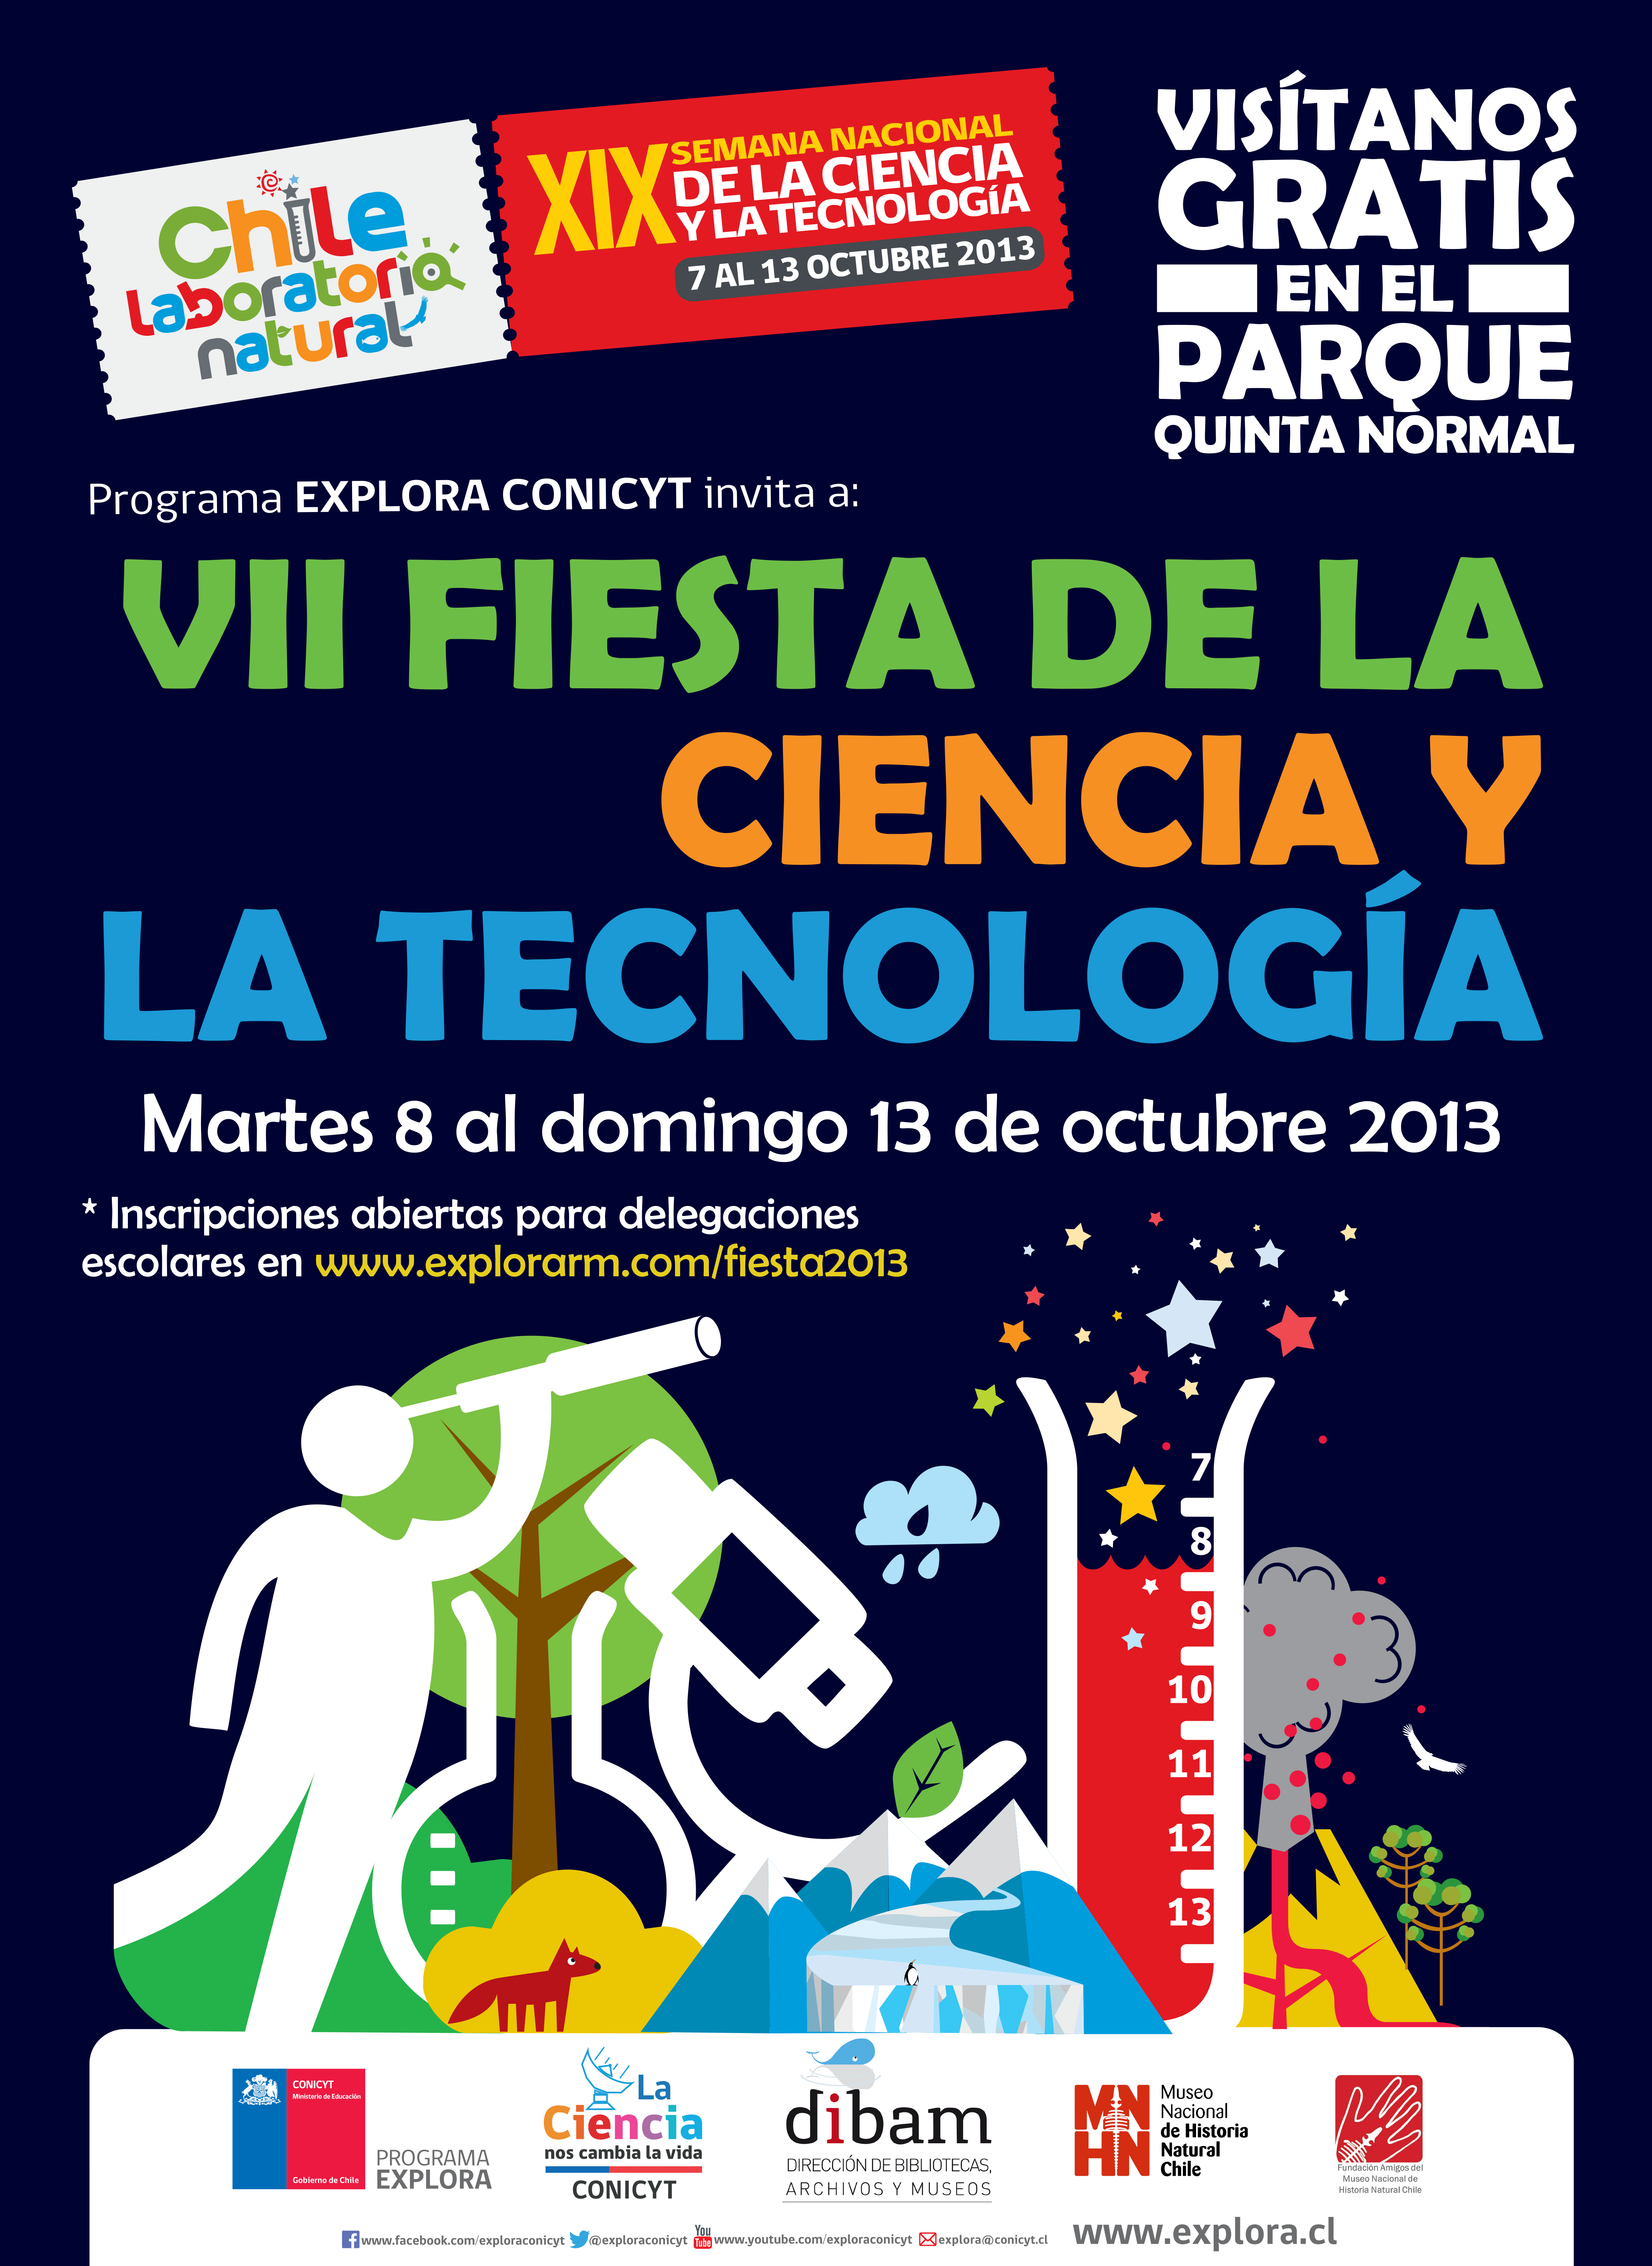

Afiche oficial de “Fiesta Chile: Laboratorio Natural”

ESO ofrecerá charlas, talleres y un stand permanente en la feria “Fiesta Chile: Laboratorio Natural”, donde se espera a más de 30 mil asistentes entre el 8 y 13 de octubre de 2013, en el Parque Quinta Normal.

Credit: Explora